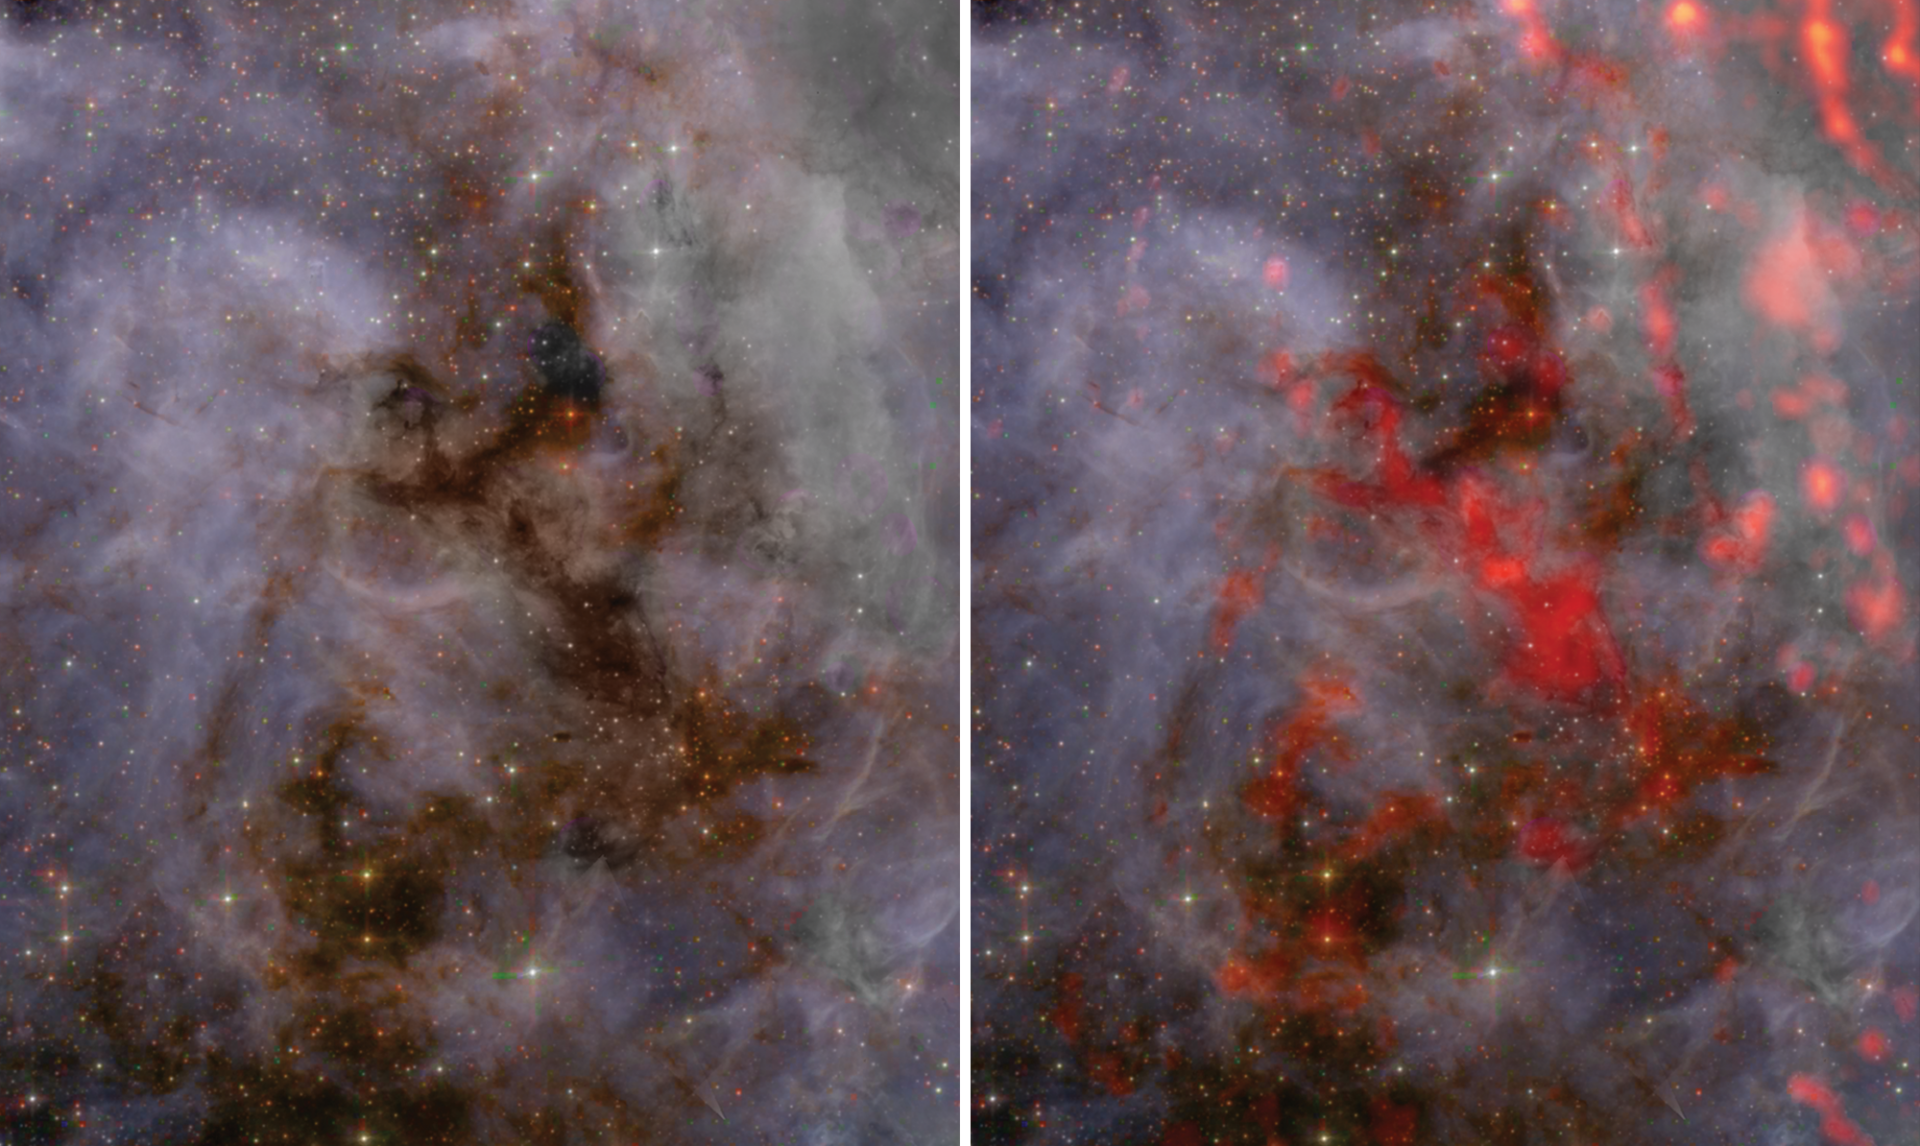

Zoomed view of the southern region of 30 Doradus

This zoomed-in view of the southern region of 30 Doradus reveals some clumpy areas that help make up the gas cloud. Unlike the northern region, which is home to massive protostars more than 5x the mass of the Sun, the southern region is home to numerous protostars similar in mass to the Sun. Future studies of the star-forming region using the Atacama Large Millimeter/submillimeter Array (ALMA) will help scientists understand why star formation differs from location to location within 30 Dor.

Credit: ALMA (ESO/NAOJ/NRAO), T. Wong (U. Illinois, Urbana-Champaign); S. Dagnello (NRAO/AUI/NSF)